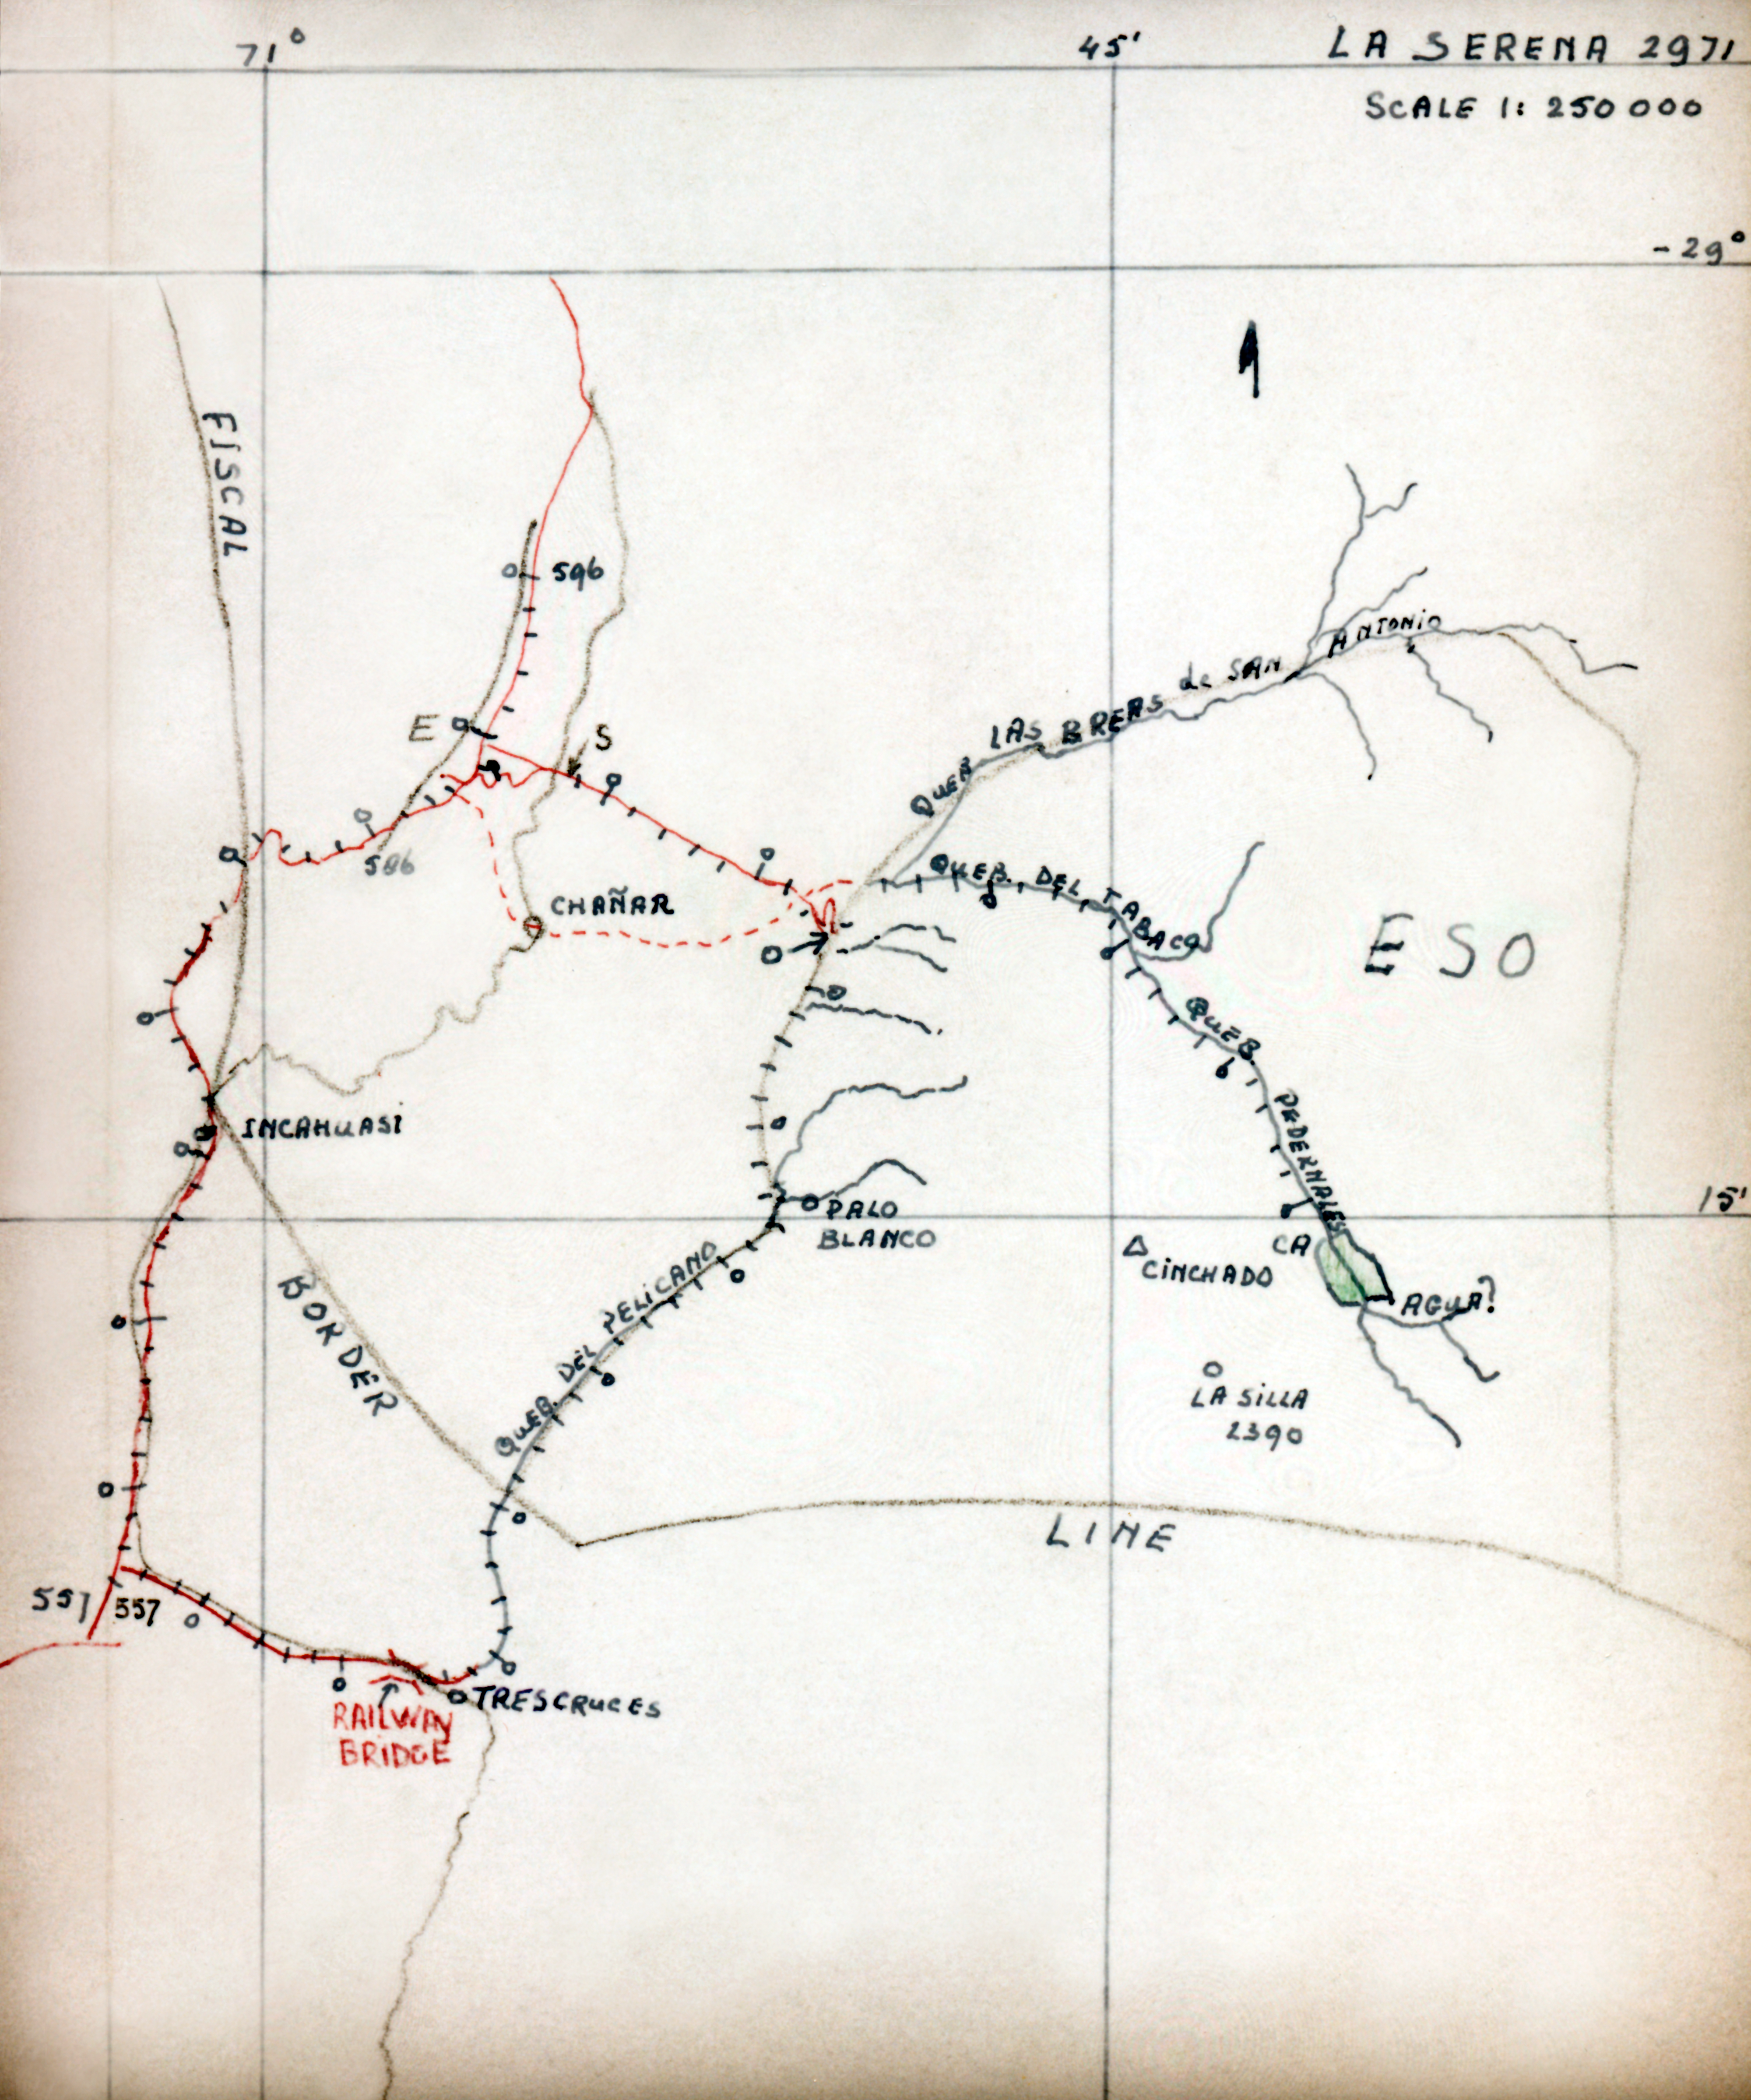

La Silla explorations

A reproduction of a map drawn by A.B. Muller and accompanying his report to the ESO Directorate of June 29, 1964, describing explorations to find the best access road to La Silla.

Credit: ESO/A. Muller